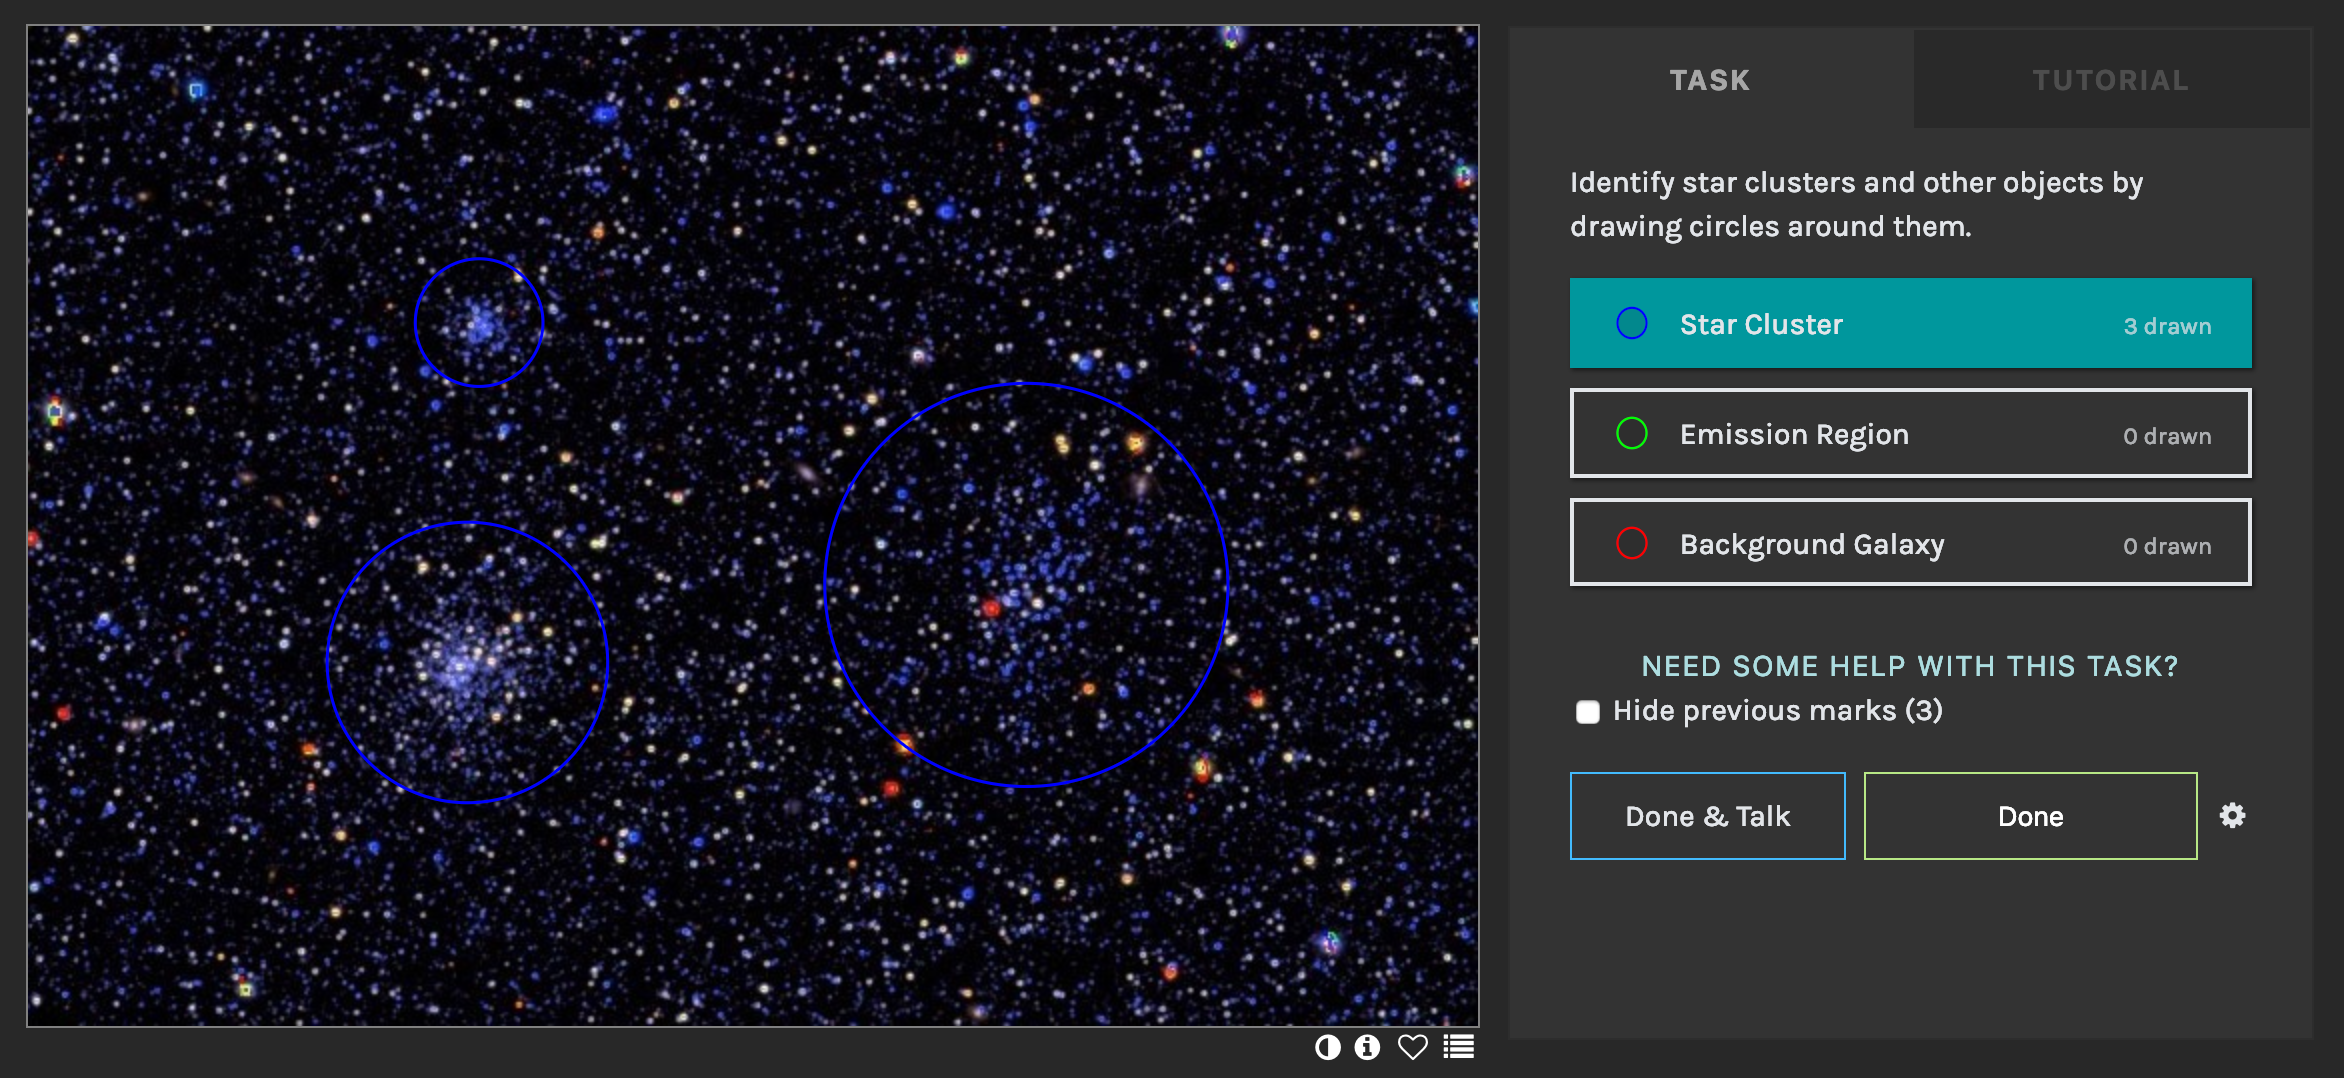

Cosmic Fireworks in the Clouds:Volunteer Detectives Sought for Magellanic Clouds Cluster Search

A screenshot of the Local Group Cluster Search website interface, showing three star clusters correctly identified. When citizen scientists visit the project page, hosted by the Zooniverse, they are asked to mark the locations of star clusters on images.

Credit: L.C. Johnson / Northwestern University)